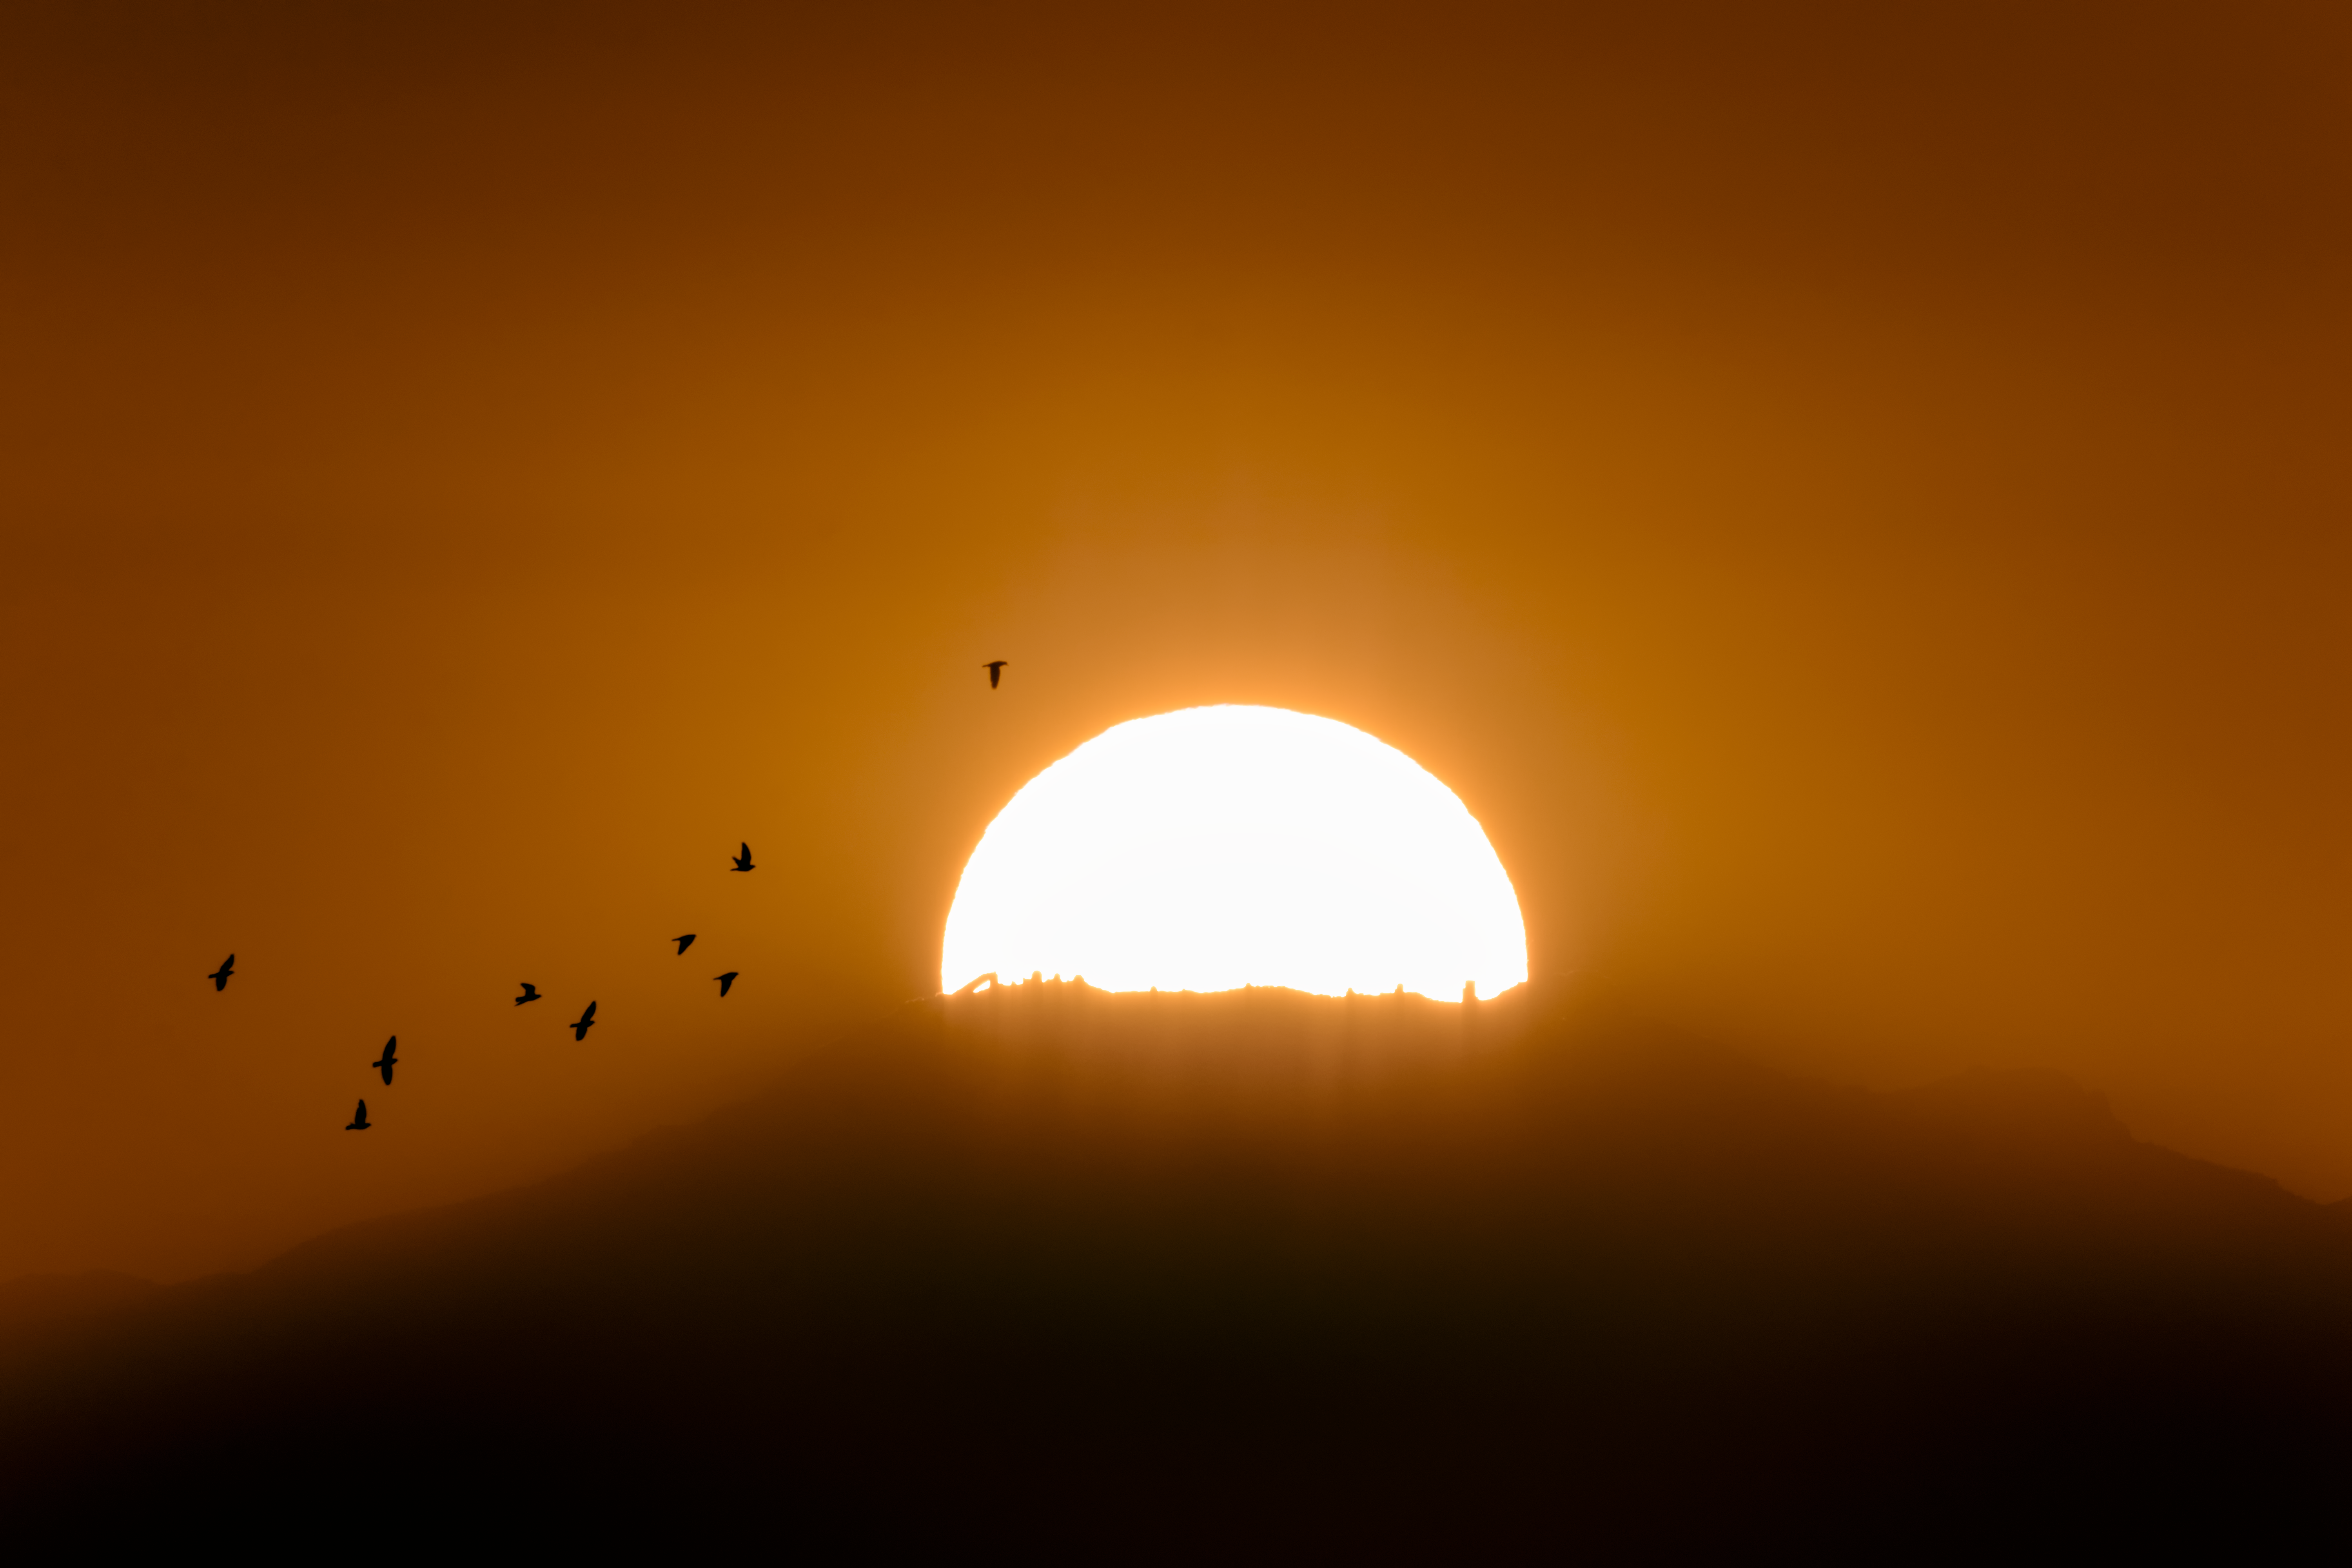

Sunset over Kitt Peak National Observatory

In this shot, the setting Sun is perfectly lined up to reveal the various telescopes atop Kitt Peak National Observatory, a program of NSF NOIRLab.

Credit: NOIRLab/AURA/NSF/R. Sparks